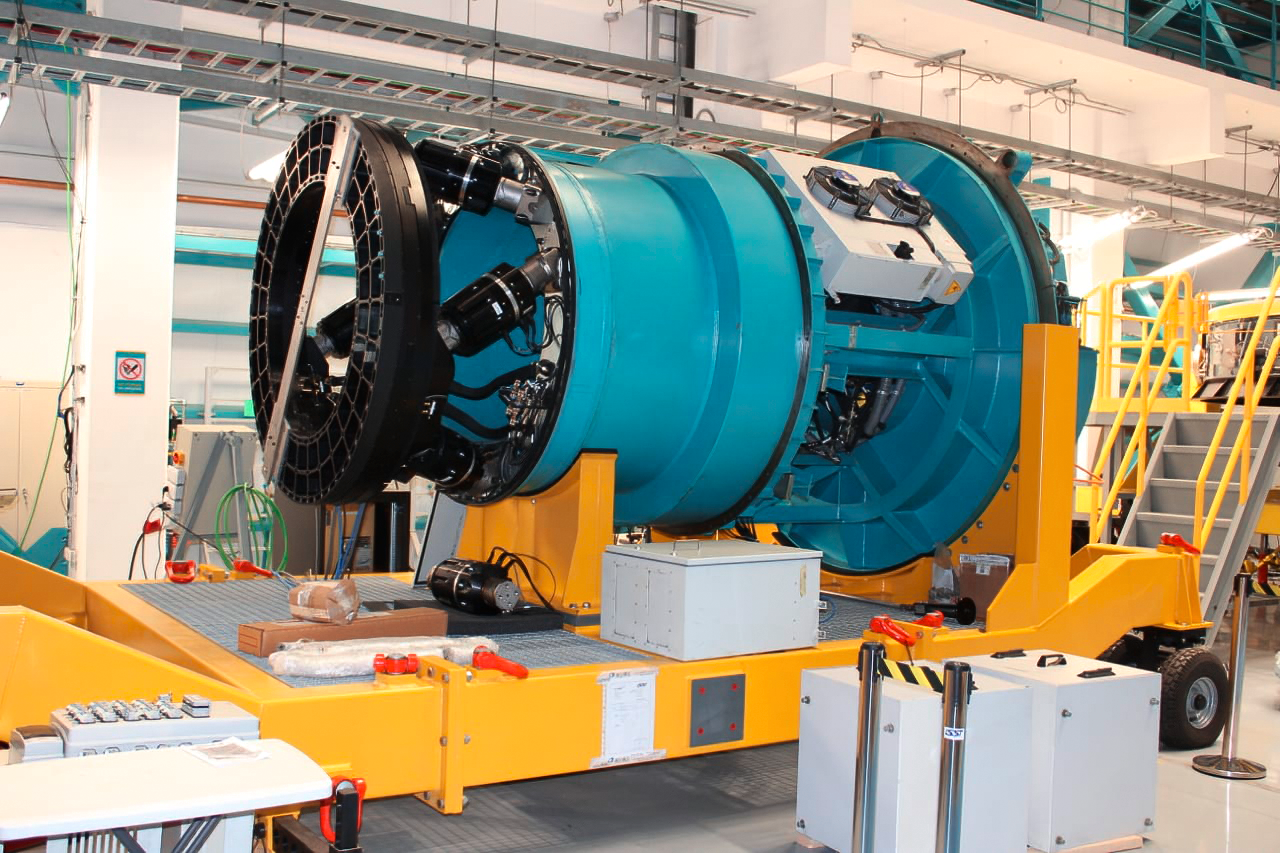

Vera C. Rubin Observatory 9 June 2020

An inspection of the summit 9 June 2020.

Credit: Rubin Observatory/NSF/AURA